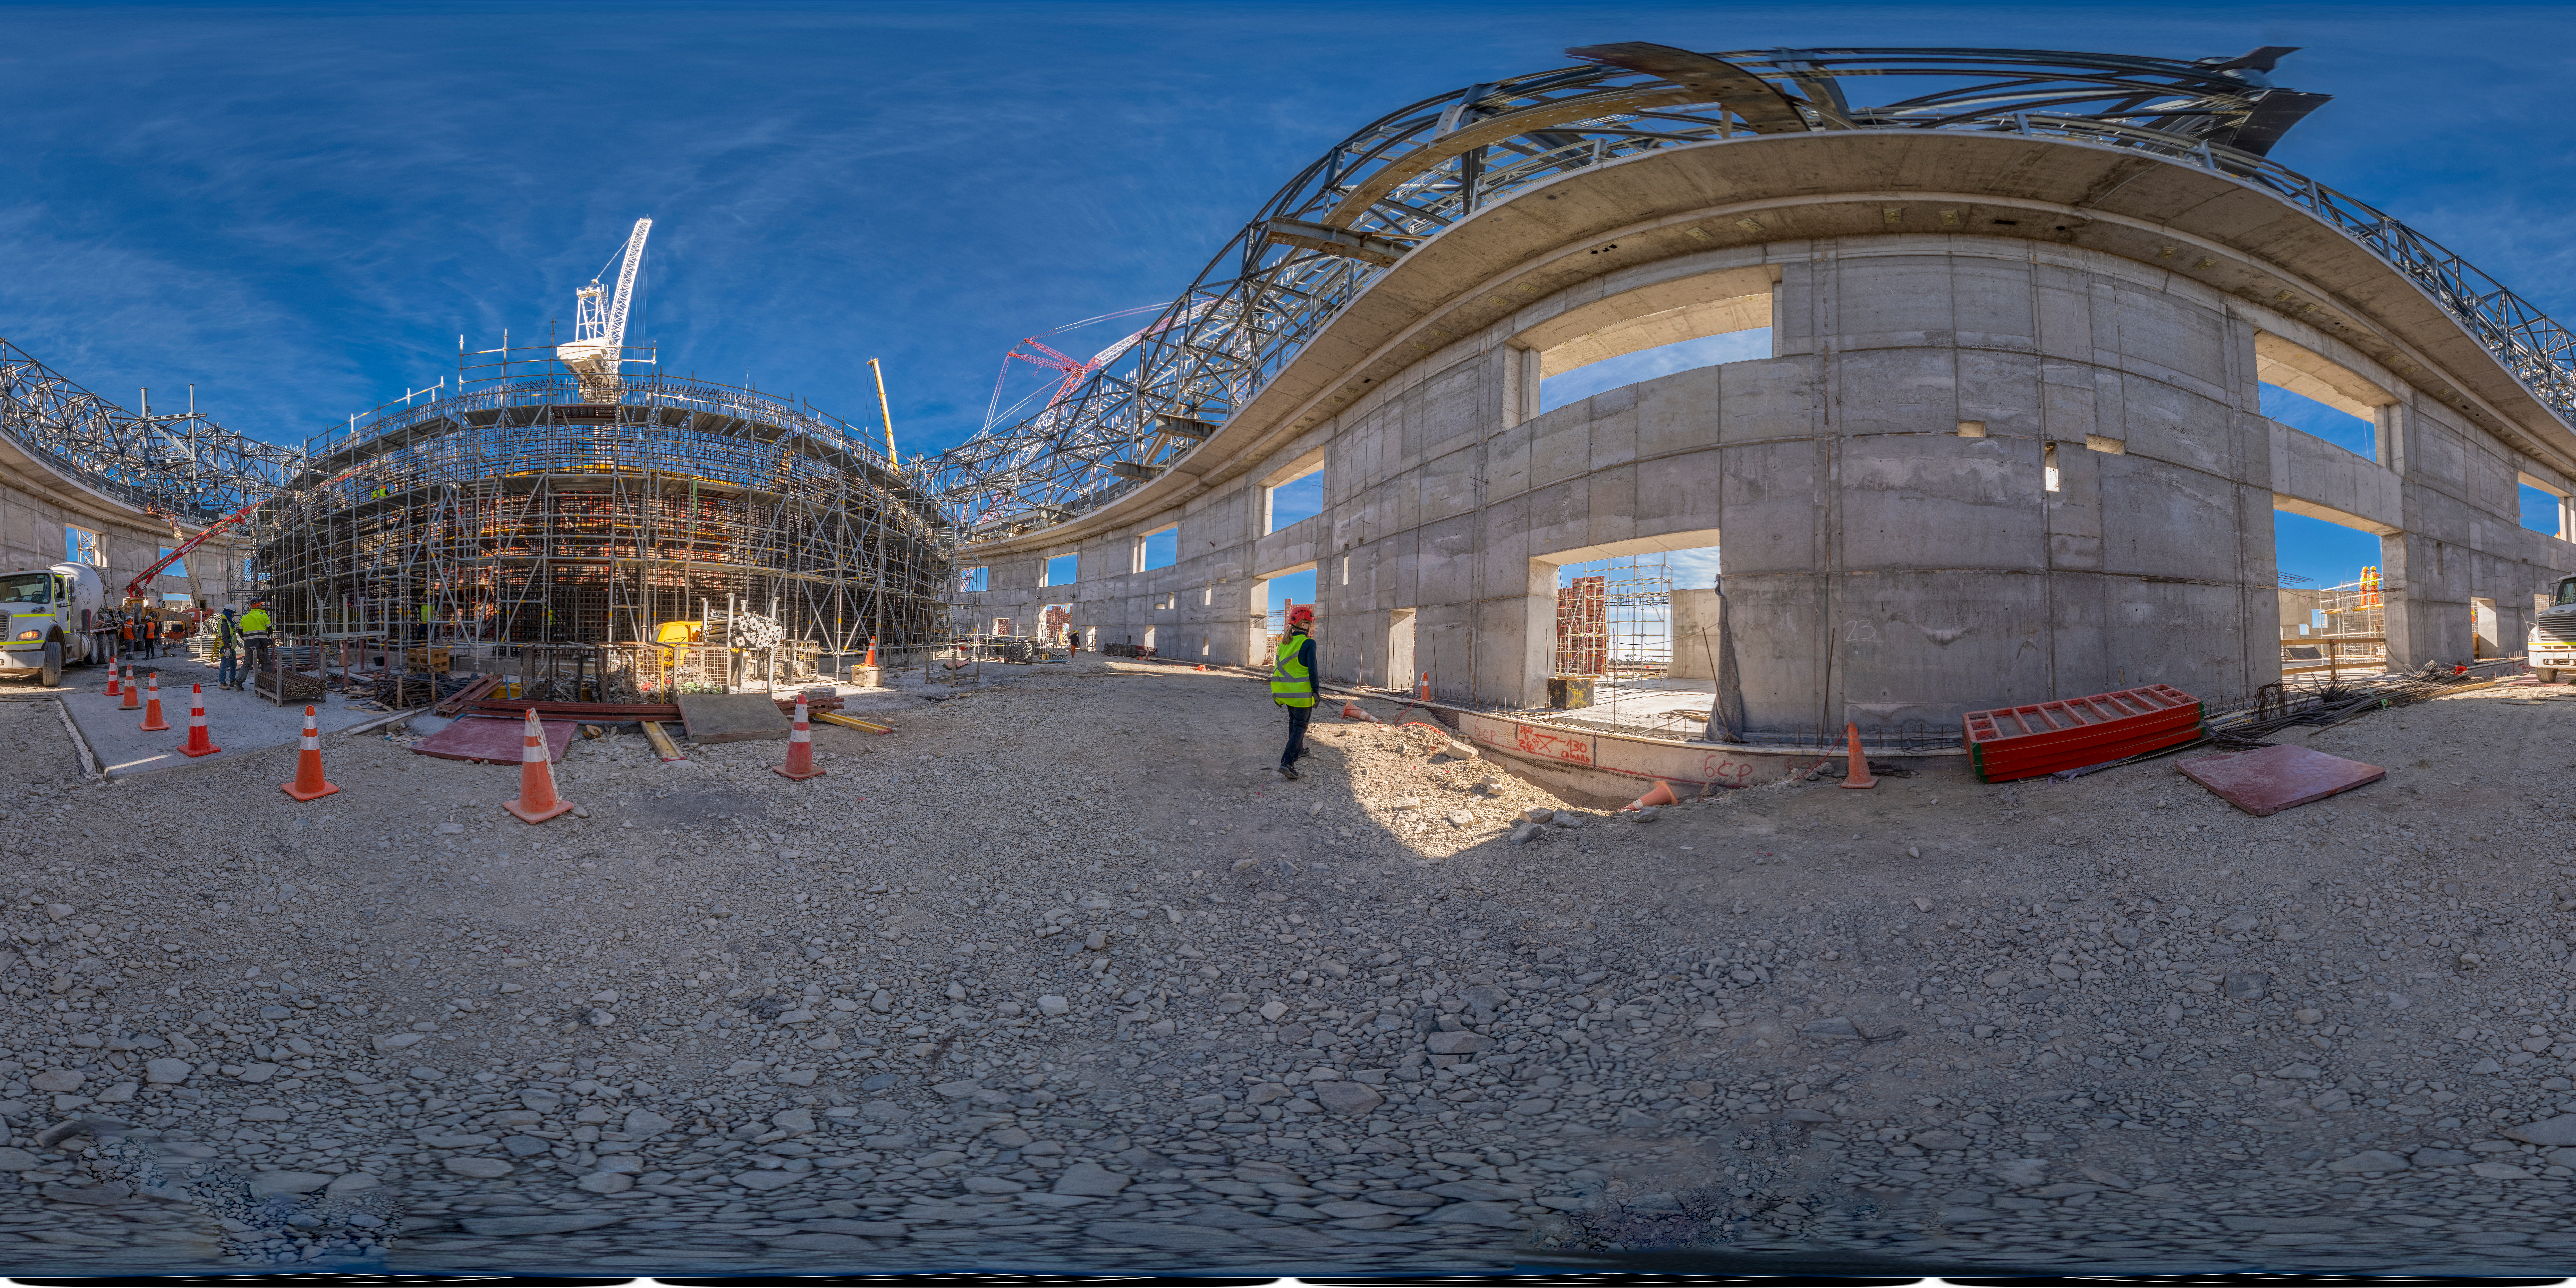

Views from inside the ELT construction site

This panorama picture shows the construction site of ESO’s Extremely Large Telescope (ELT) at Cerro Armazones, in the dry Chilean desert. The image, taken in May 2023, brings us inside the main structure, under construction, between cranes and scaffolding, steel structures and reinforced concrete, where one day the telescope and its instruments will reside. The presence of vehicles and people working help us to have an idea of how huge the telescope will be. Visible here as the external walls in reinforced concrete, the telescope enclosure will be about 80 metres high from the ground and have a diameter of about 88 metres.

Credit: ESO/S. Egner